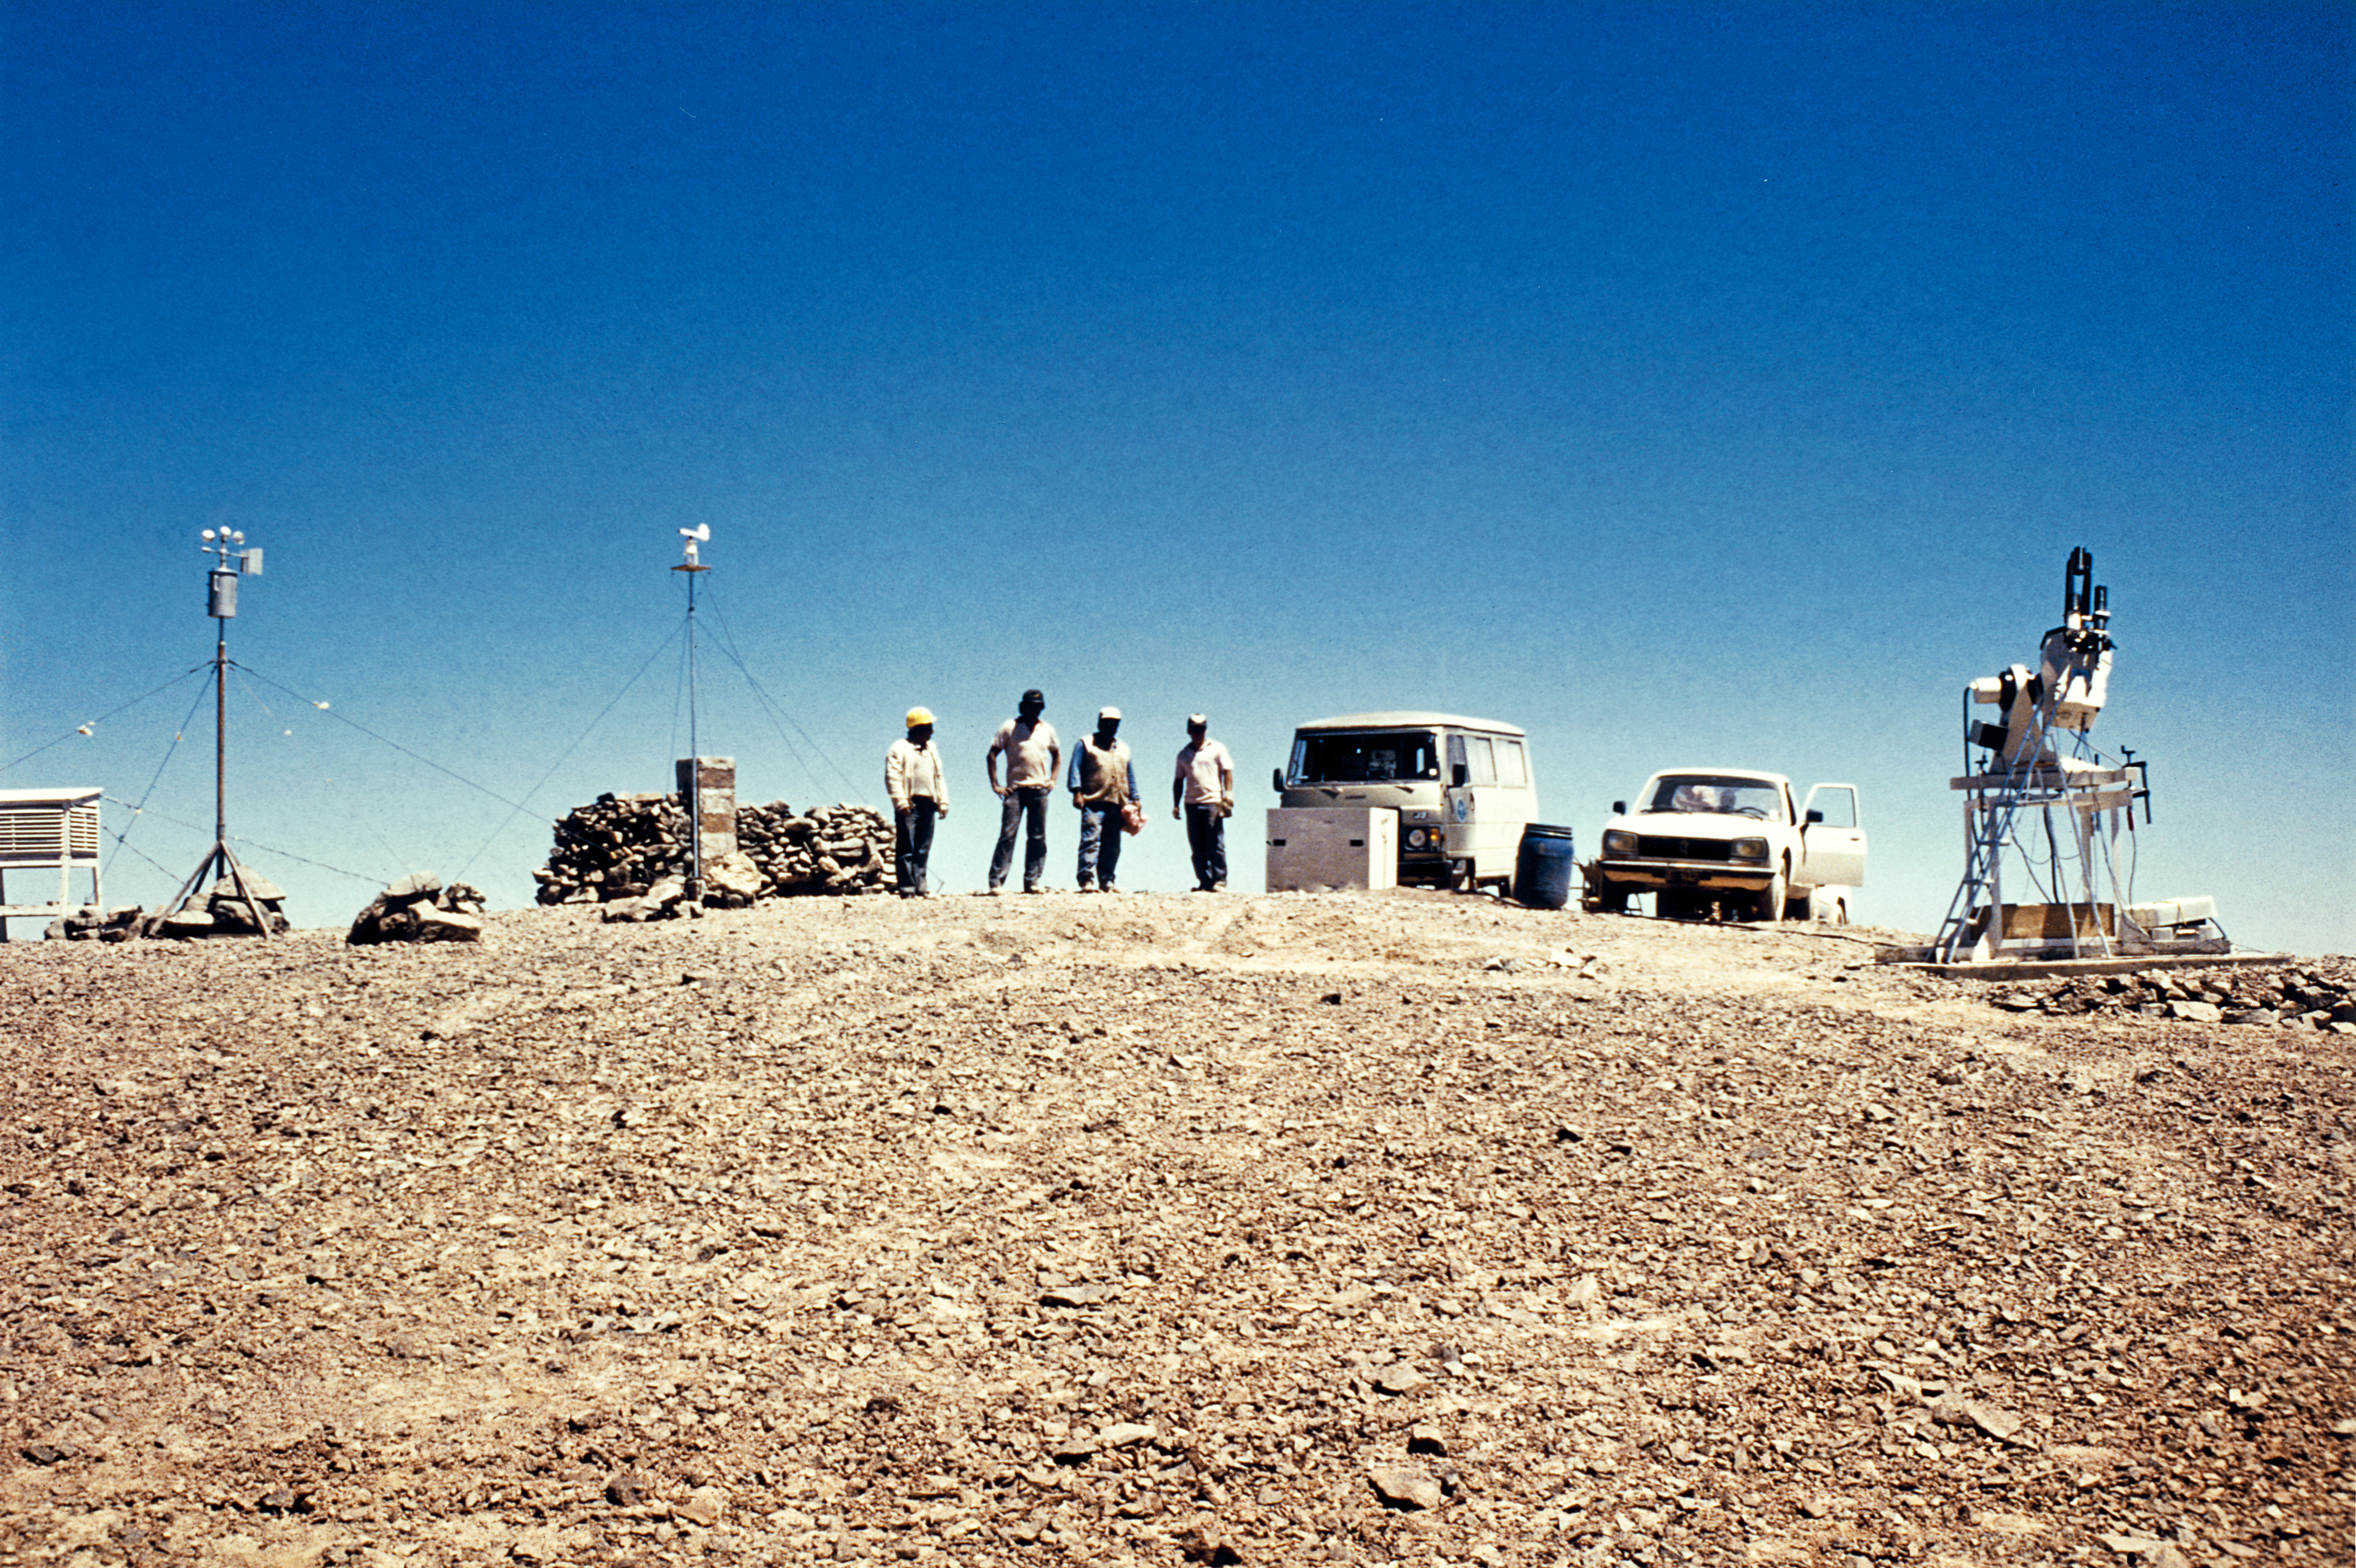

Tools for site testing on Cerro Armazones

The full range of instruments for site testing on Cerro Armazones, circa 1989.

Credit: ESO/M. Sarazin